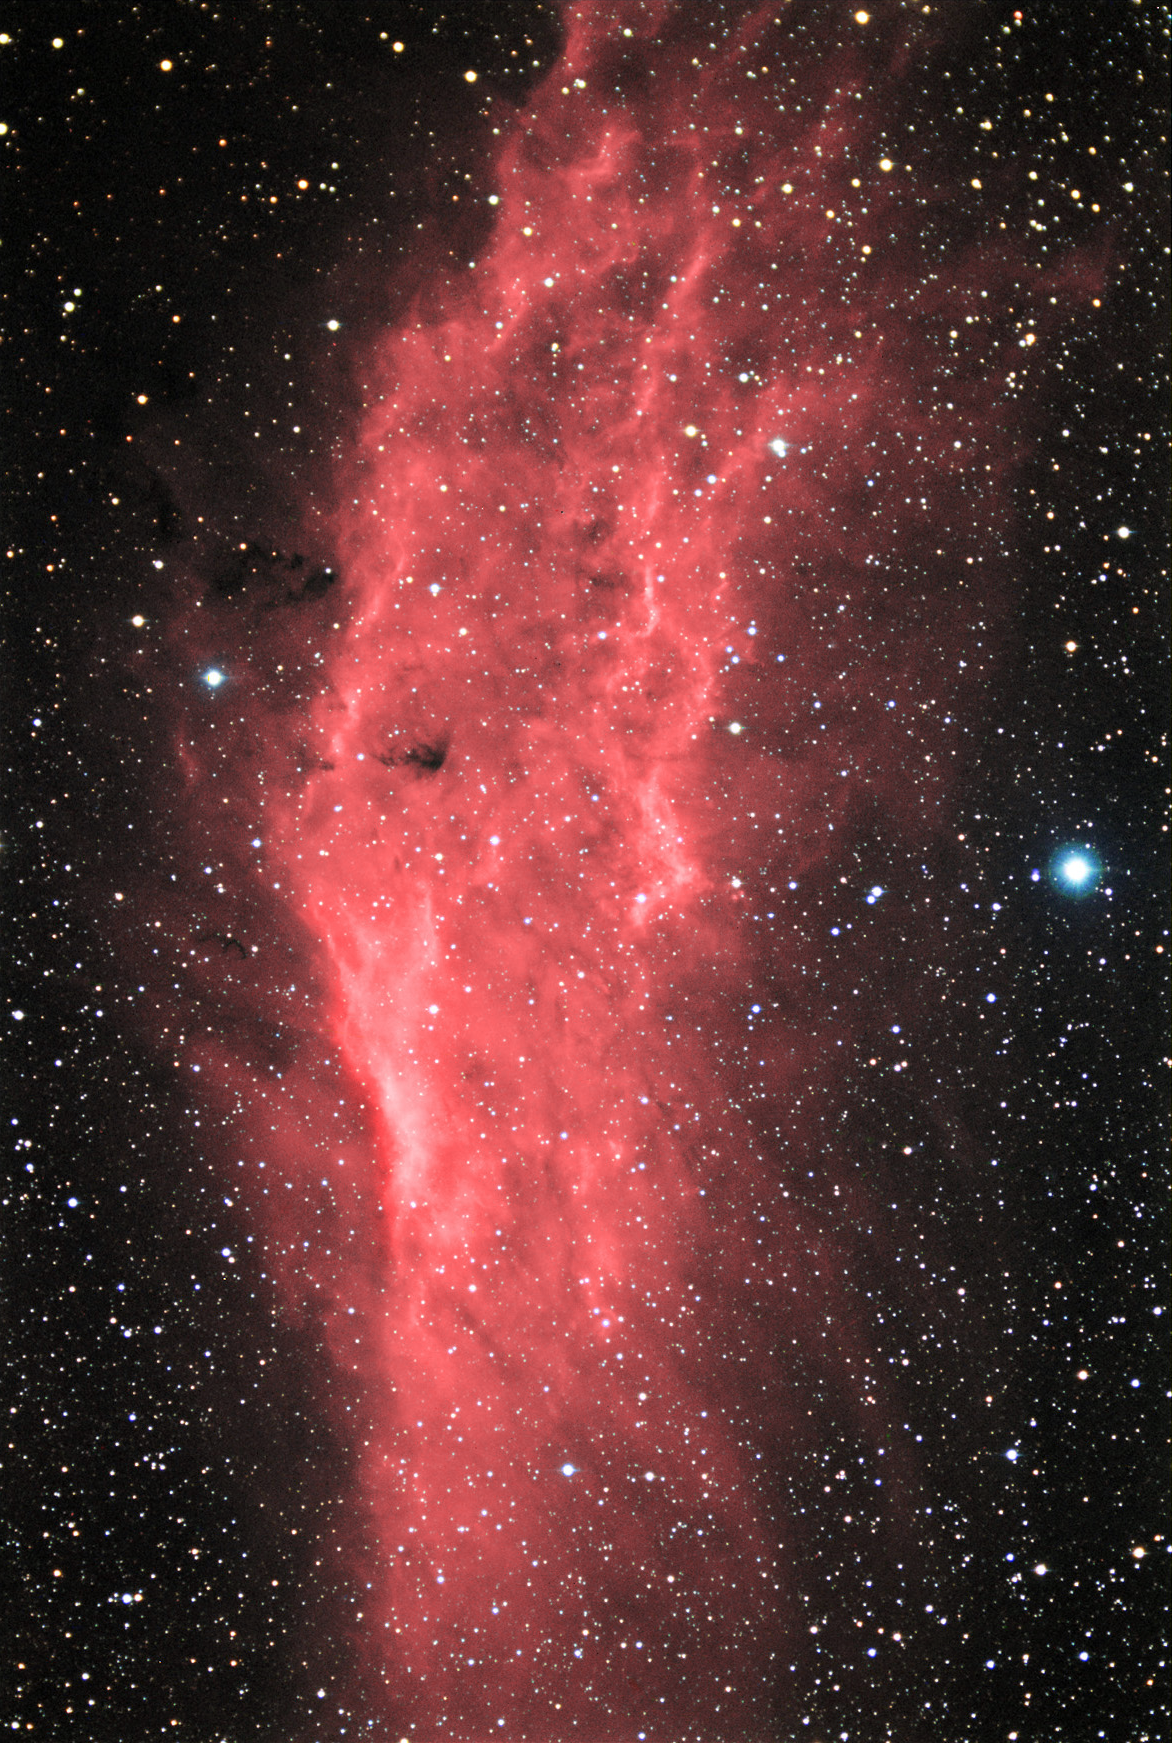

NGC 1499: The California Nebula

This "stately" nebula resides some 1000 light years away towards the outer (Orion) arm of our galaxy. The glowing portion of the nebula is around 100 light years in extent. However, this entire region is filled with galactic gas from which many massive and luminous stars have formed. This family of young and bright stars in this spiral arm of our galaxy is called the Perseus OB2 association. The bright star to the right of the nebula in this image is Zeta Persei. It is both a member of the Perseus OB2 group and it is probably responsible to making the California nebula glow. This nebula is a well-known example of one that not only glows strongly due to H-alpha emission, but also H-beta. The emission of photons by the hydrogen atoms in this gas are caused by the elevation and subsequent drop in energy level of electrons. The electrons gain energy by collision and (most importantly in this case) by interacting with energetic photons (coming from Zeta Persei). The larger the "fall" or number of energy levels an electron drops to, the more energetic the photon that is released. In this case H-alpha photons are released when an electron falls one level (from n3 to n2 with a wavelength of 6563 angstroms). H-beta photons are released when the electron falls two levels (from n4 to n2 with a wavelength of 4861 angstroms). In most nebulae, the conditions for electrons to fall one level (H-alpha) are easier to have, so most nebulae are not strong emitters in H-beta. In addition to this nebula, the Horsehead Nebula is another well-known example that is a good H-Beta emitter.

This image was taken as part of Advanced Observing Program (AOP) program at Kitt Peak Visitor Center during 2014.

Credit: KPNO/NOIRLab/NSF/AURA/Adam Block